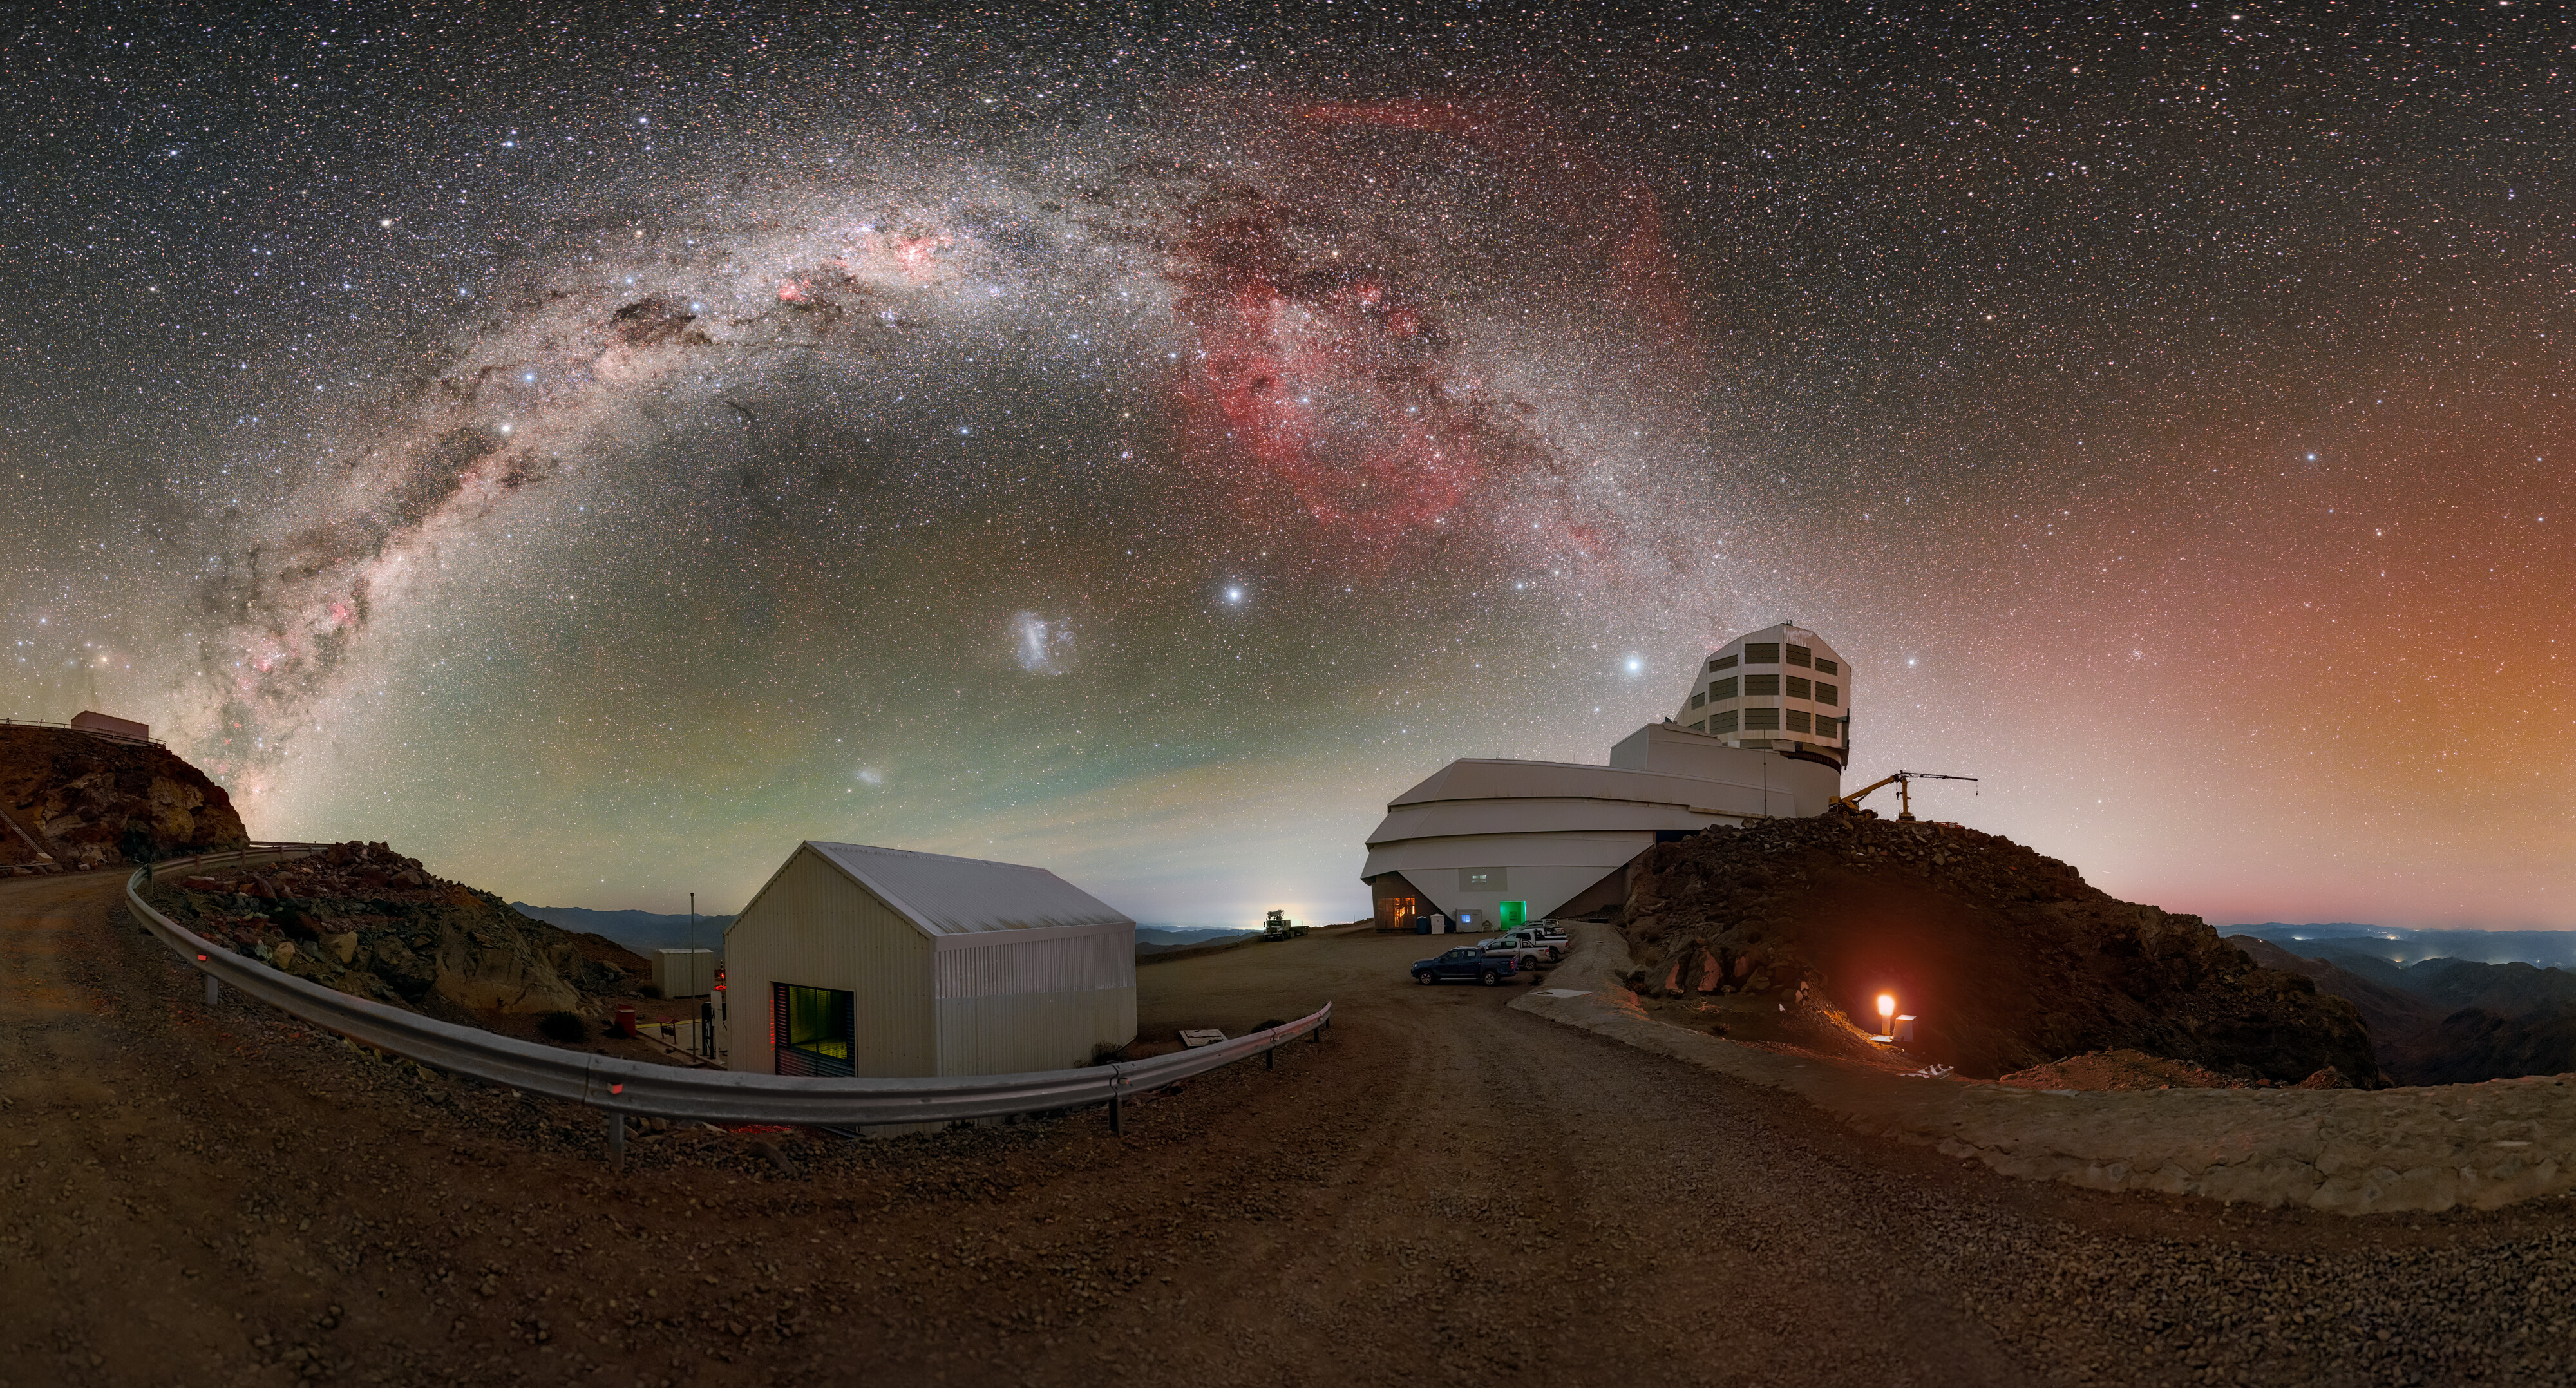

Painting the Night Sky above Rubin (Zoomed-in Panorama)

The Milky Way and the Large Magellanic Cloud paint the night sky above NSF–DOE Vera C. Rubin Observatory during First Look observations. A 360-panorama, a fulldome version, and a cropped version of this image are also available.

Credit: NSF–DOE Vera C. Rubin Observatory/NOIRLab/SLAC/AURA/P. Horálek (Institute of Physics in Opava)